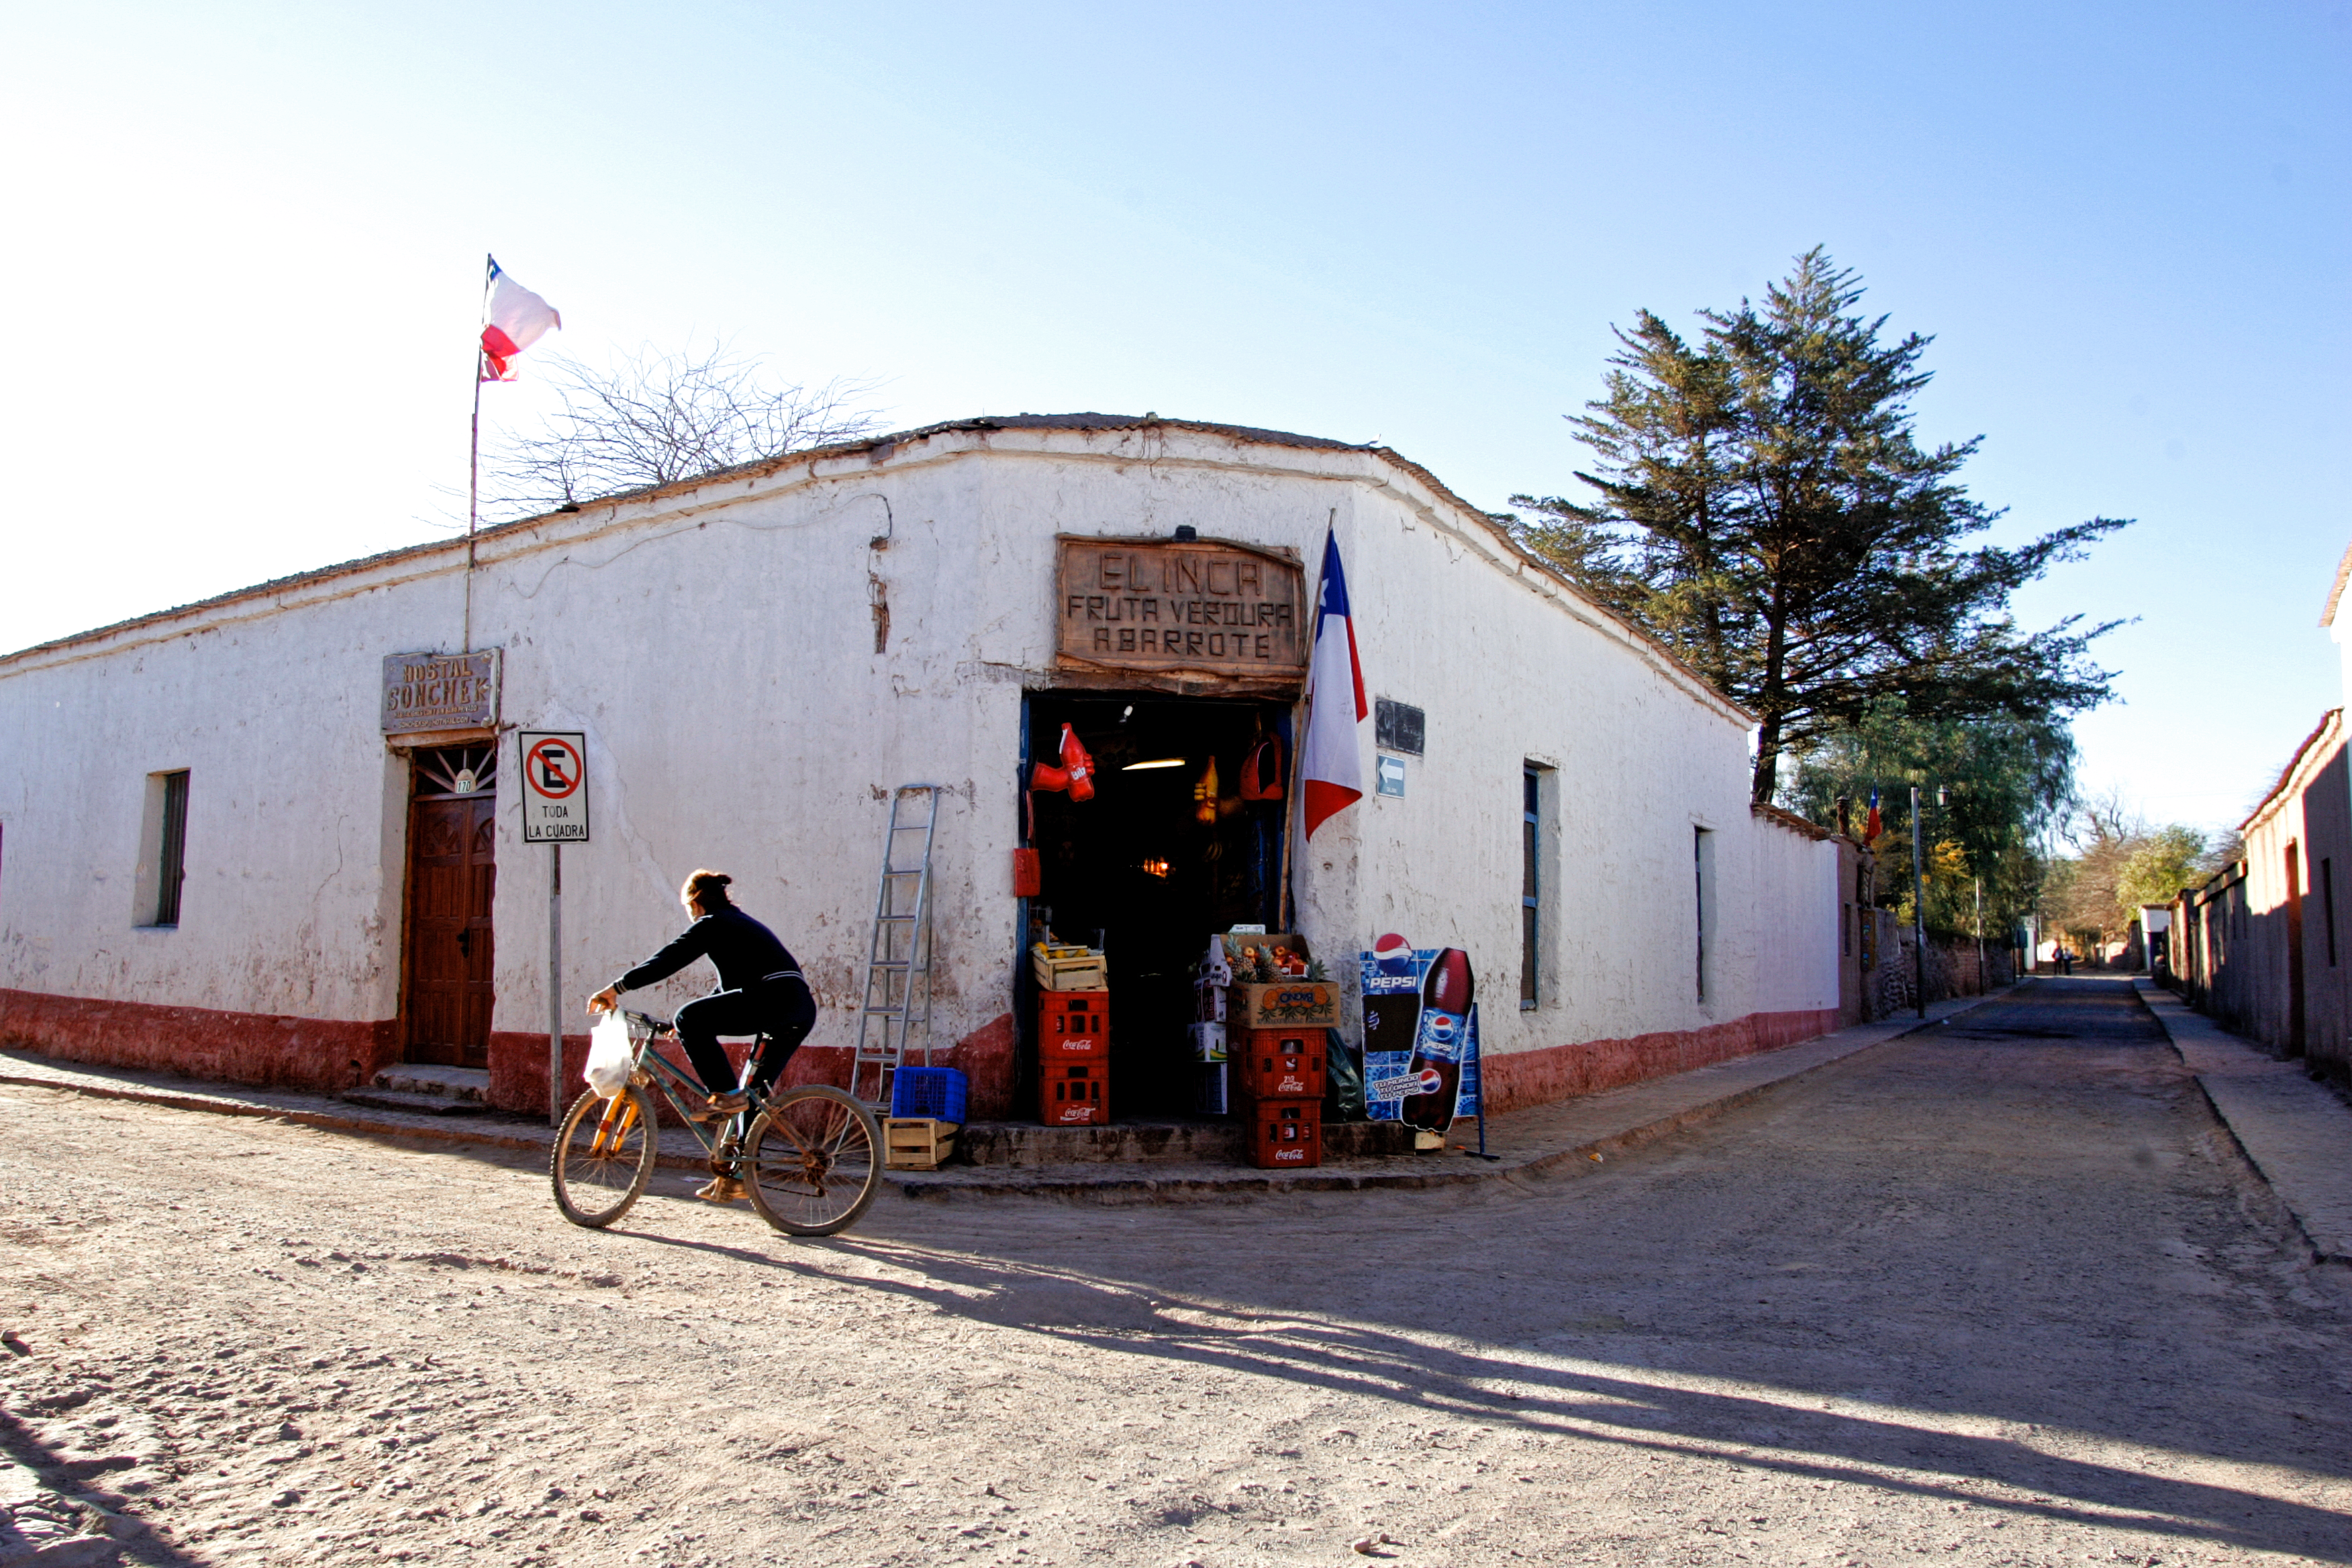

Street in San Pedro de Atacama

A typical street in San Pedro de Atacama, near ALMA.

Credit: AUI/NRAO, Carlos Padilla